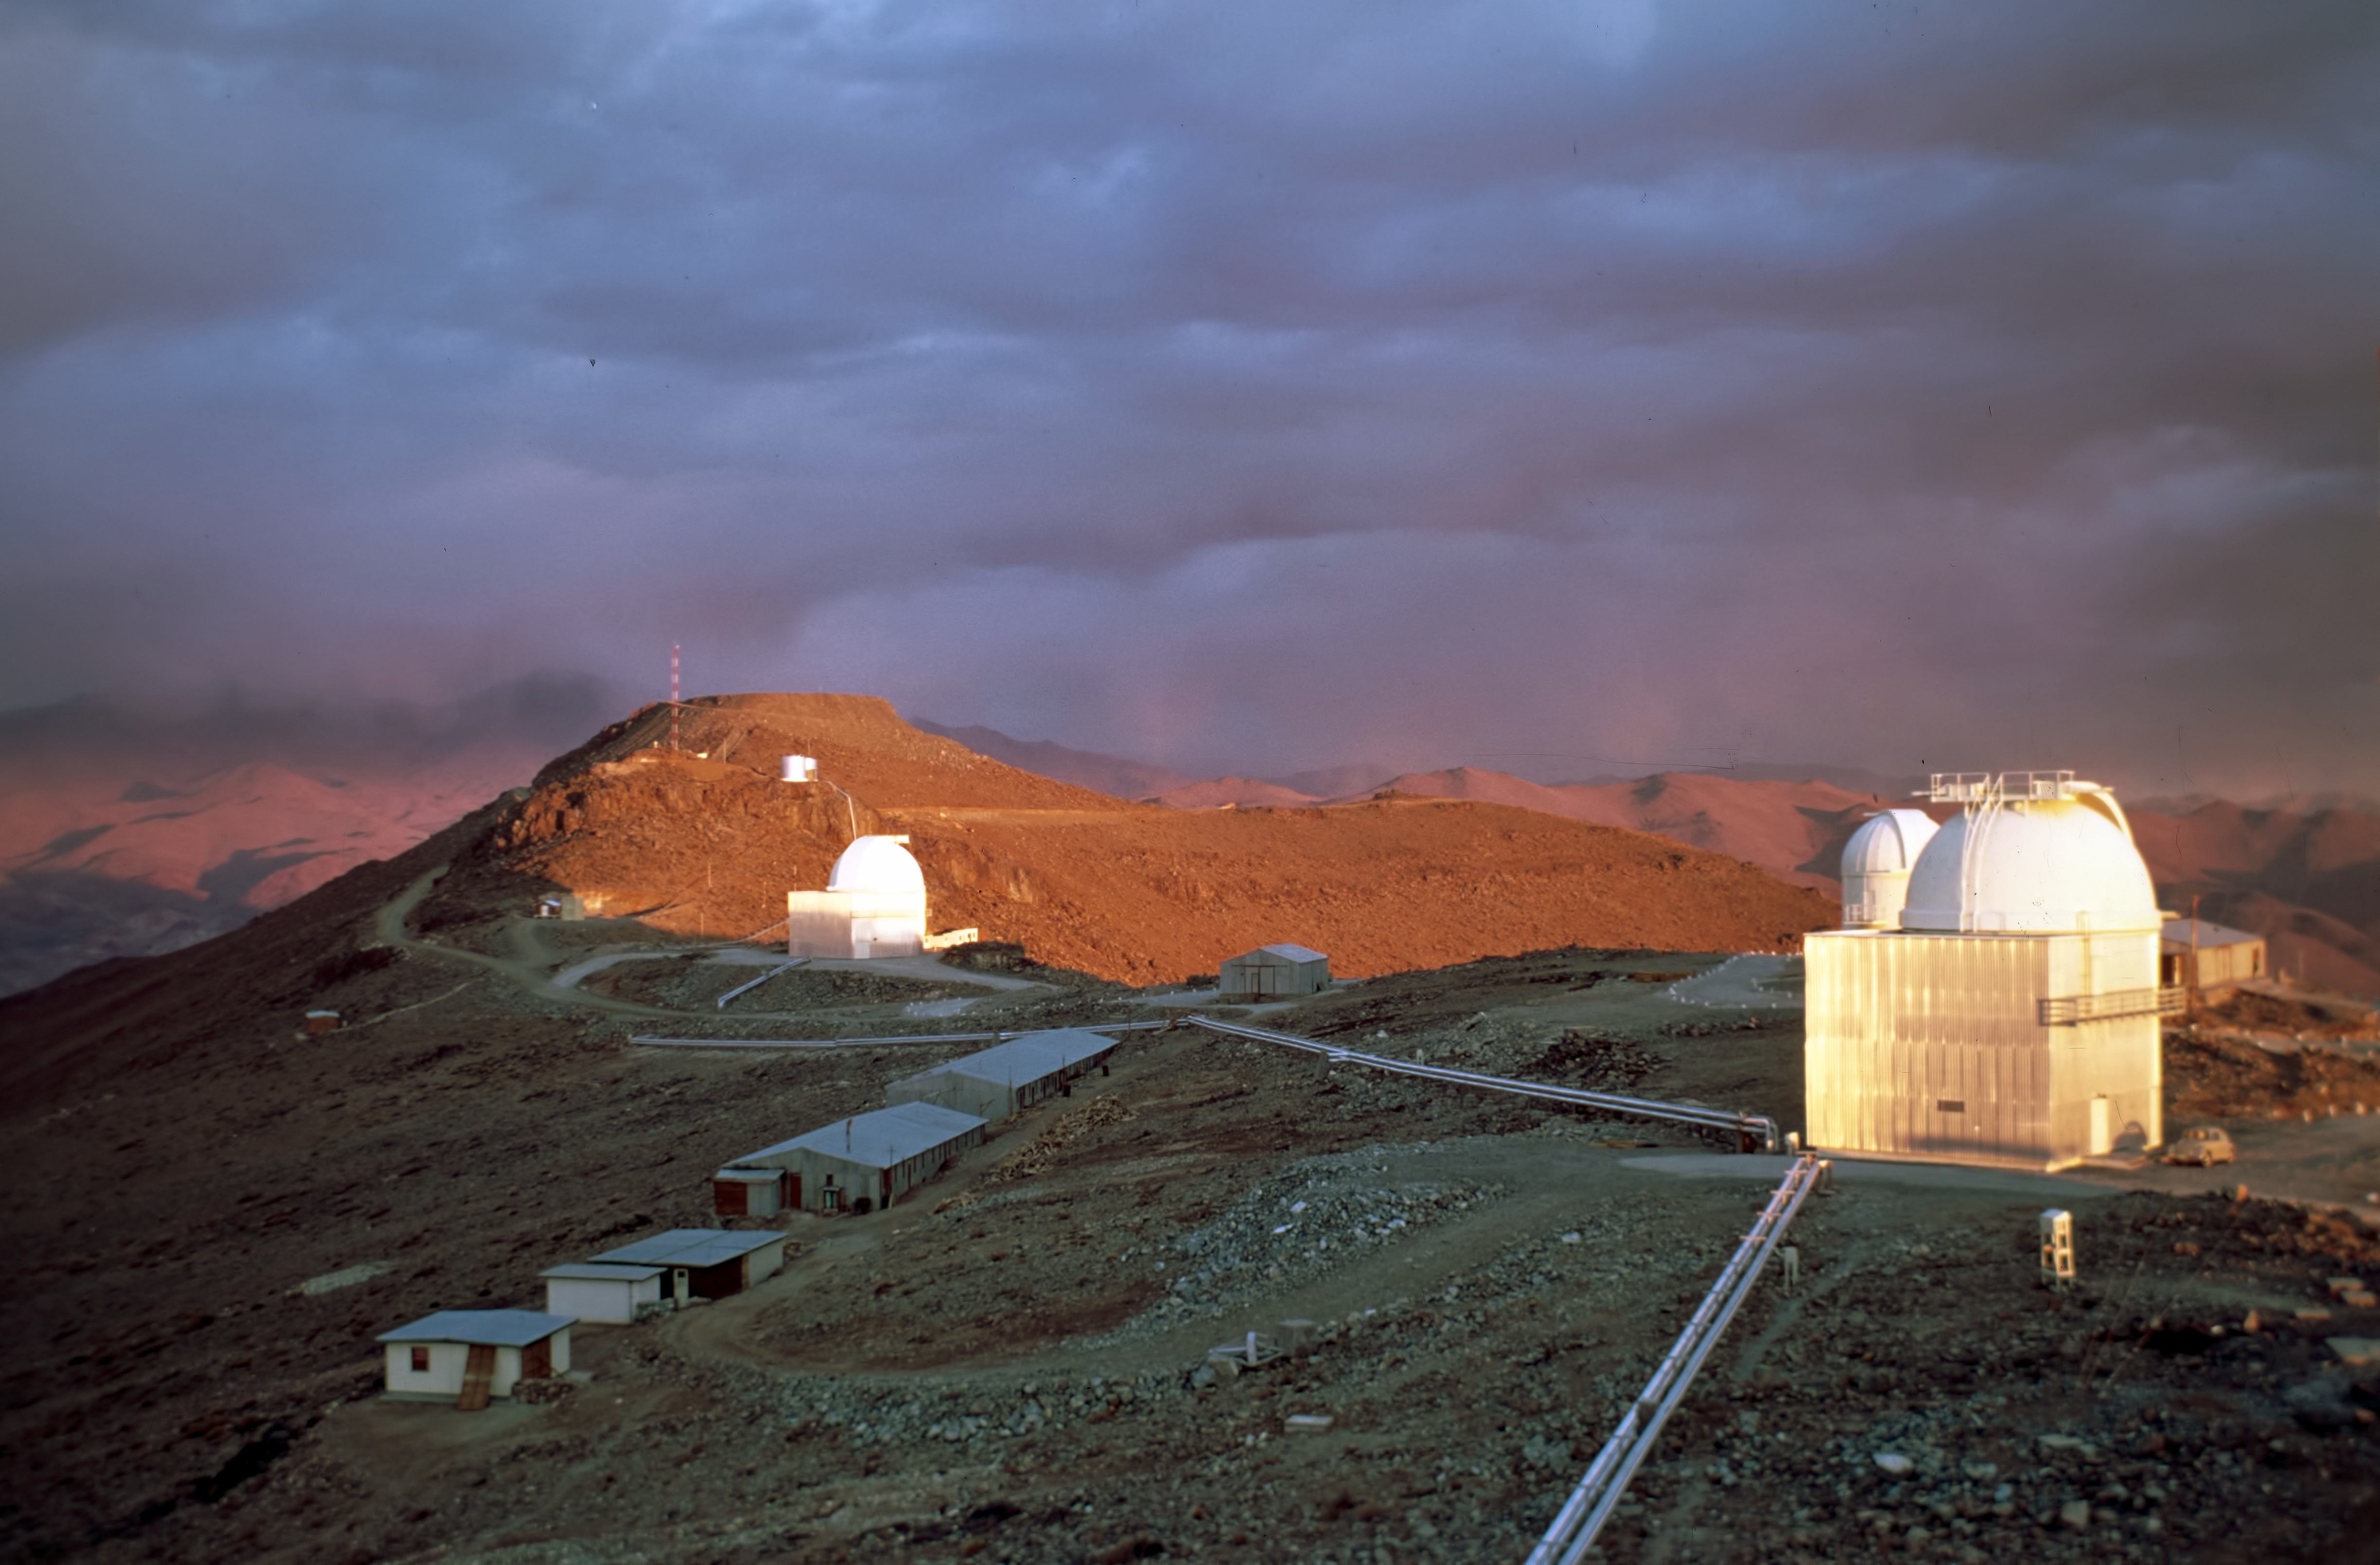

La Silla at sunset

View from the hotel over the mountain ridge at La Silla. June 1968.

Credit: ESO